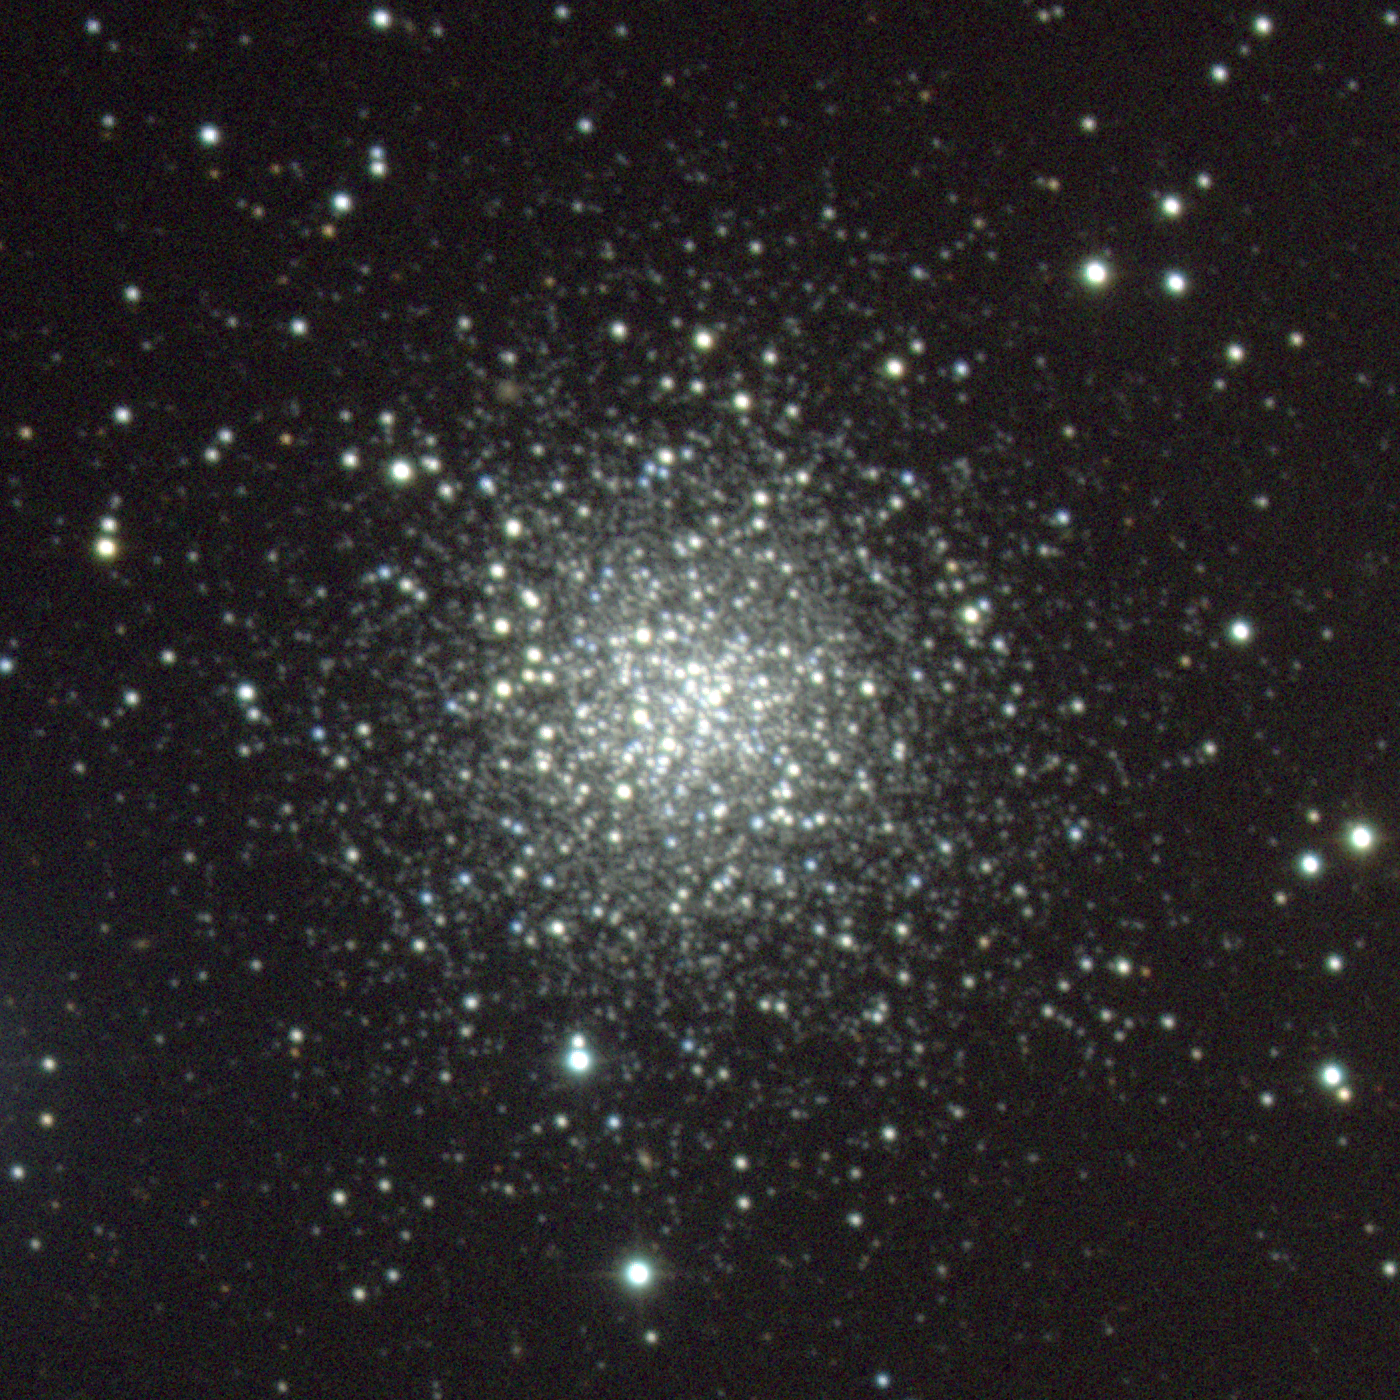

M72, NGC 6981

M72 is a globular cluster in the constellation Aquarius. One of the more remote Messier globulars, at around 53000 light-years, it does not have a very compact core. Somewhat over 90 light-years across, because it is so distant it is actually one of the intrinsically brightest globulars known. This composite was created from images taken in July 1998 at the KPNO 0.9-meter telescope, during the Research Experiences for Undergraduates (REU) program operated at the Kitt Peak National Observatory and supported by the National Science Foundation, supplemented by further images taken in October 1998. Image size 7.9 arc minutes.

Credit: REU program/NOIRLab/NSF/AURA